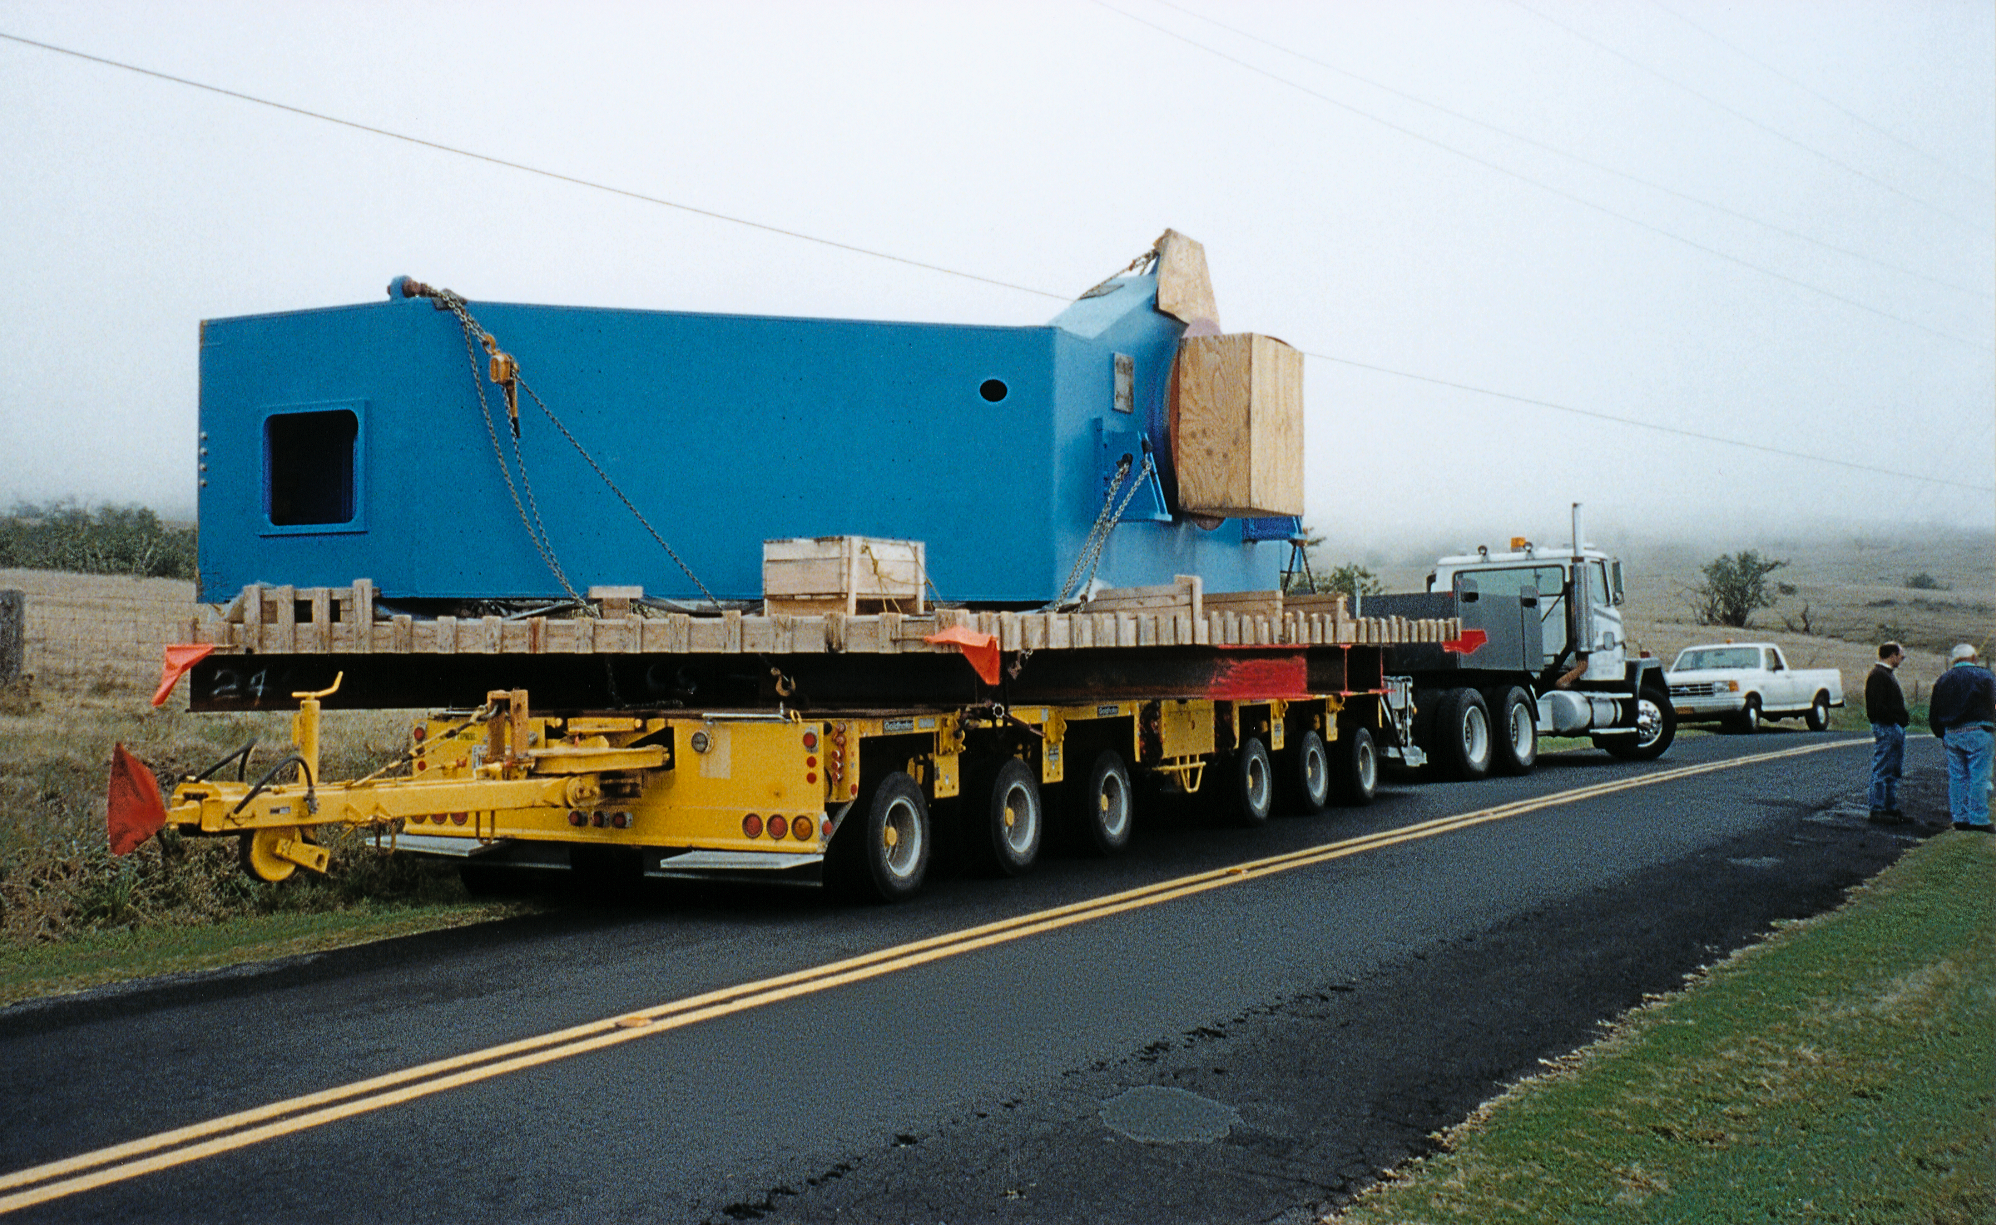

Gemini North, Hawaii

The second half of the telescope center section on the saddle road on its way to Mauna Kea, Hawaii.

Credit: NOIRLab/NSF/AURA/